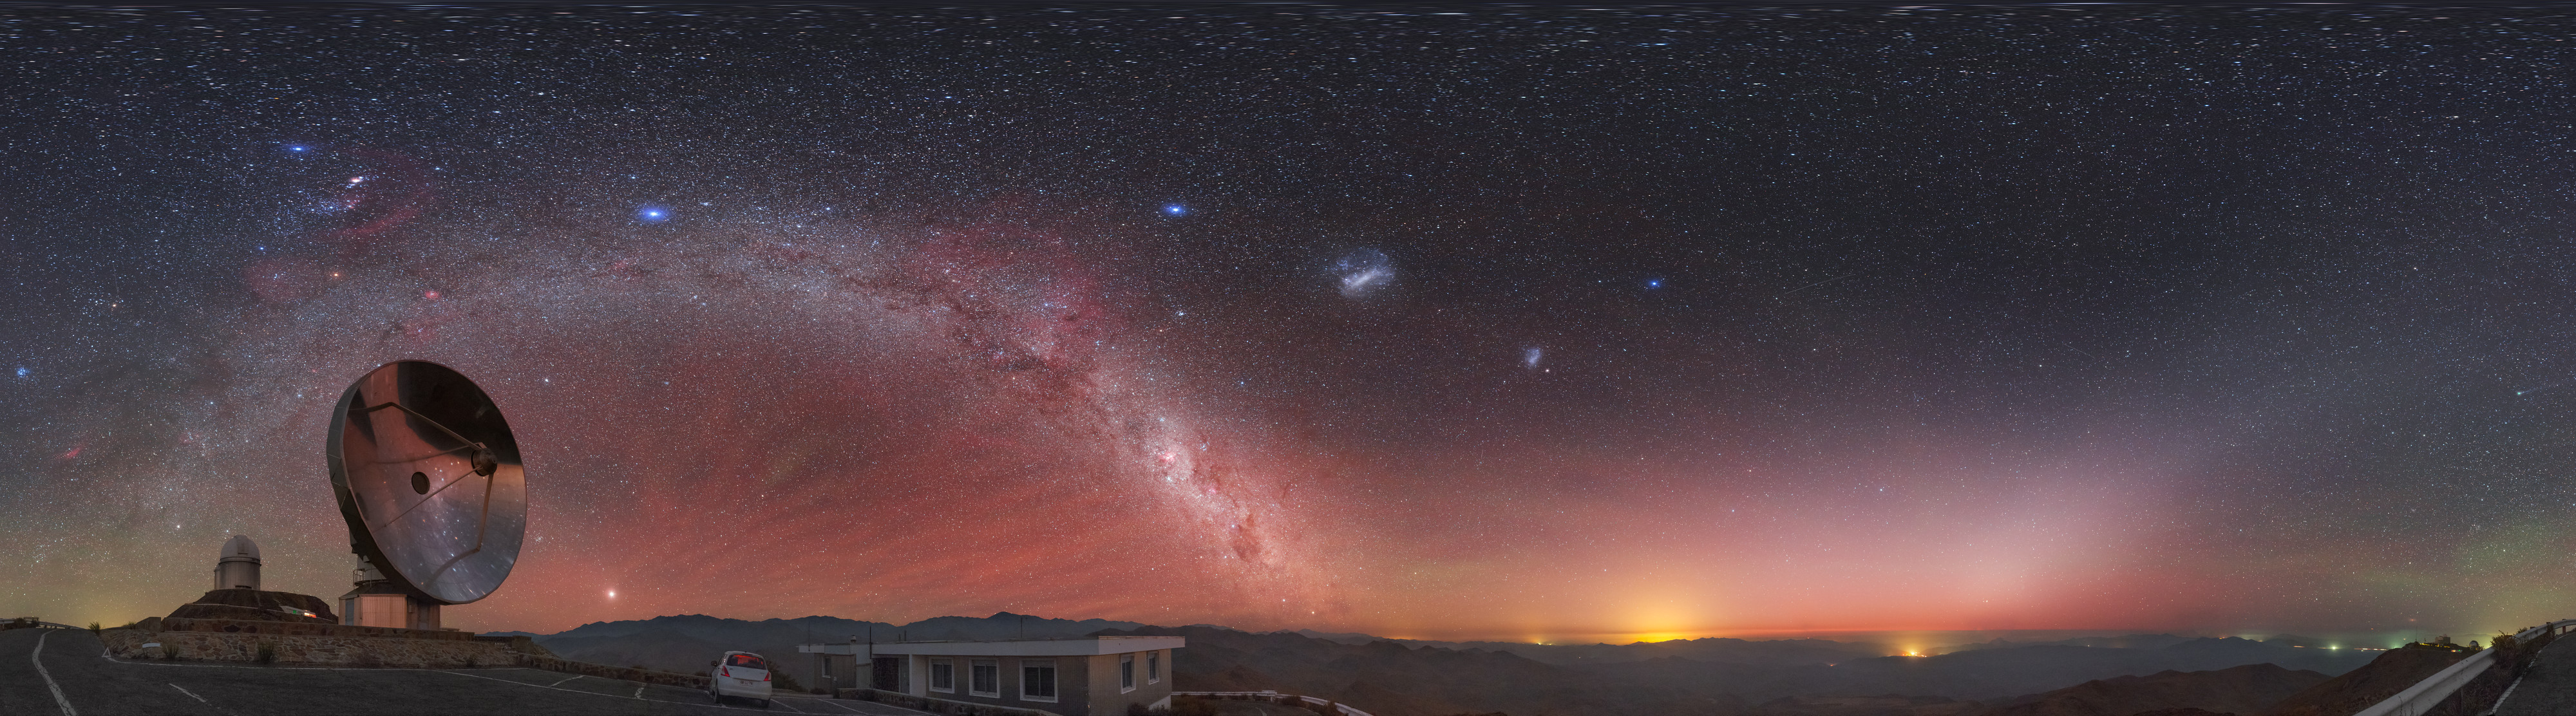

View above the Swedish/ESO Submillimetre Telescope

A reddish hue — called airglow — fills the sky above the decommissioned Swedish/ESO Submillimetre Telescope (SEST), located at ESO's La Silla Observatory in northern Chile. The unmistakable green glow of a distant comet, the majestic Milky Way and the Magellanic Clouds adorn the night sky in this equirectangular panorama image.

Credit: P. Horálek/ESO